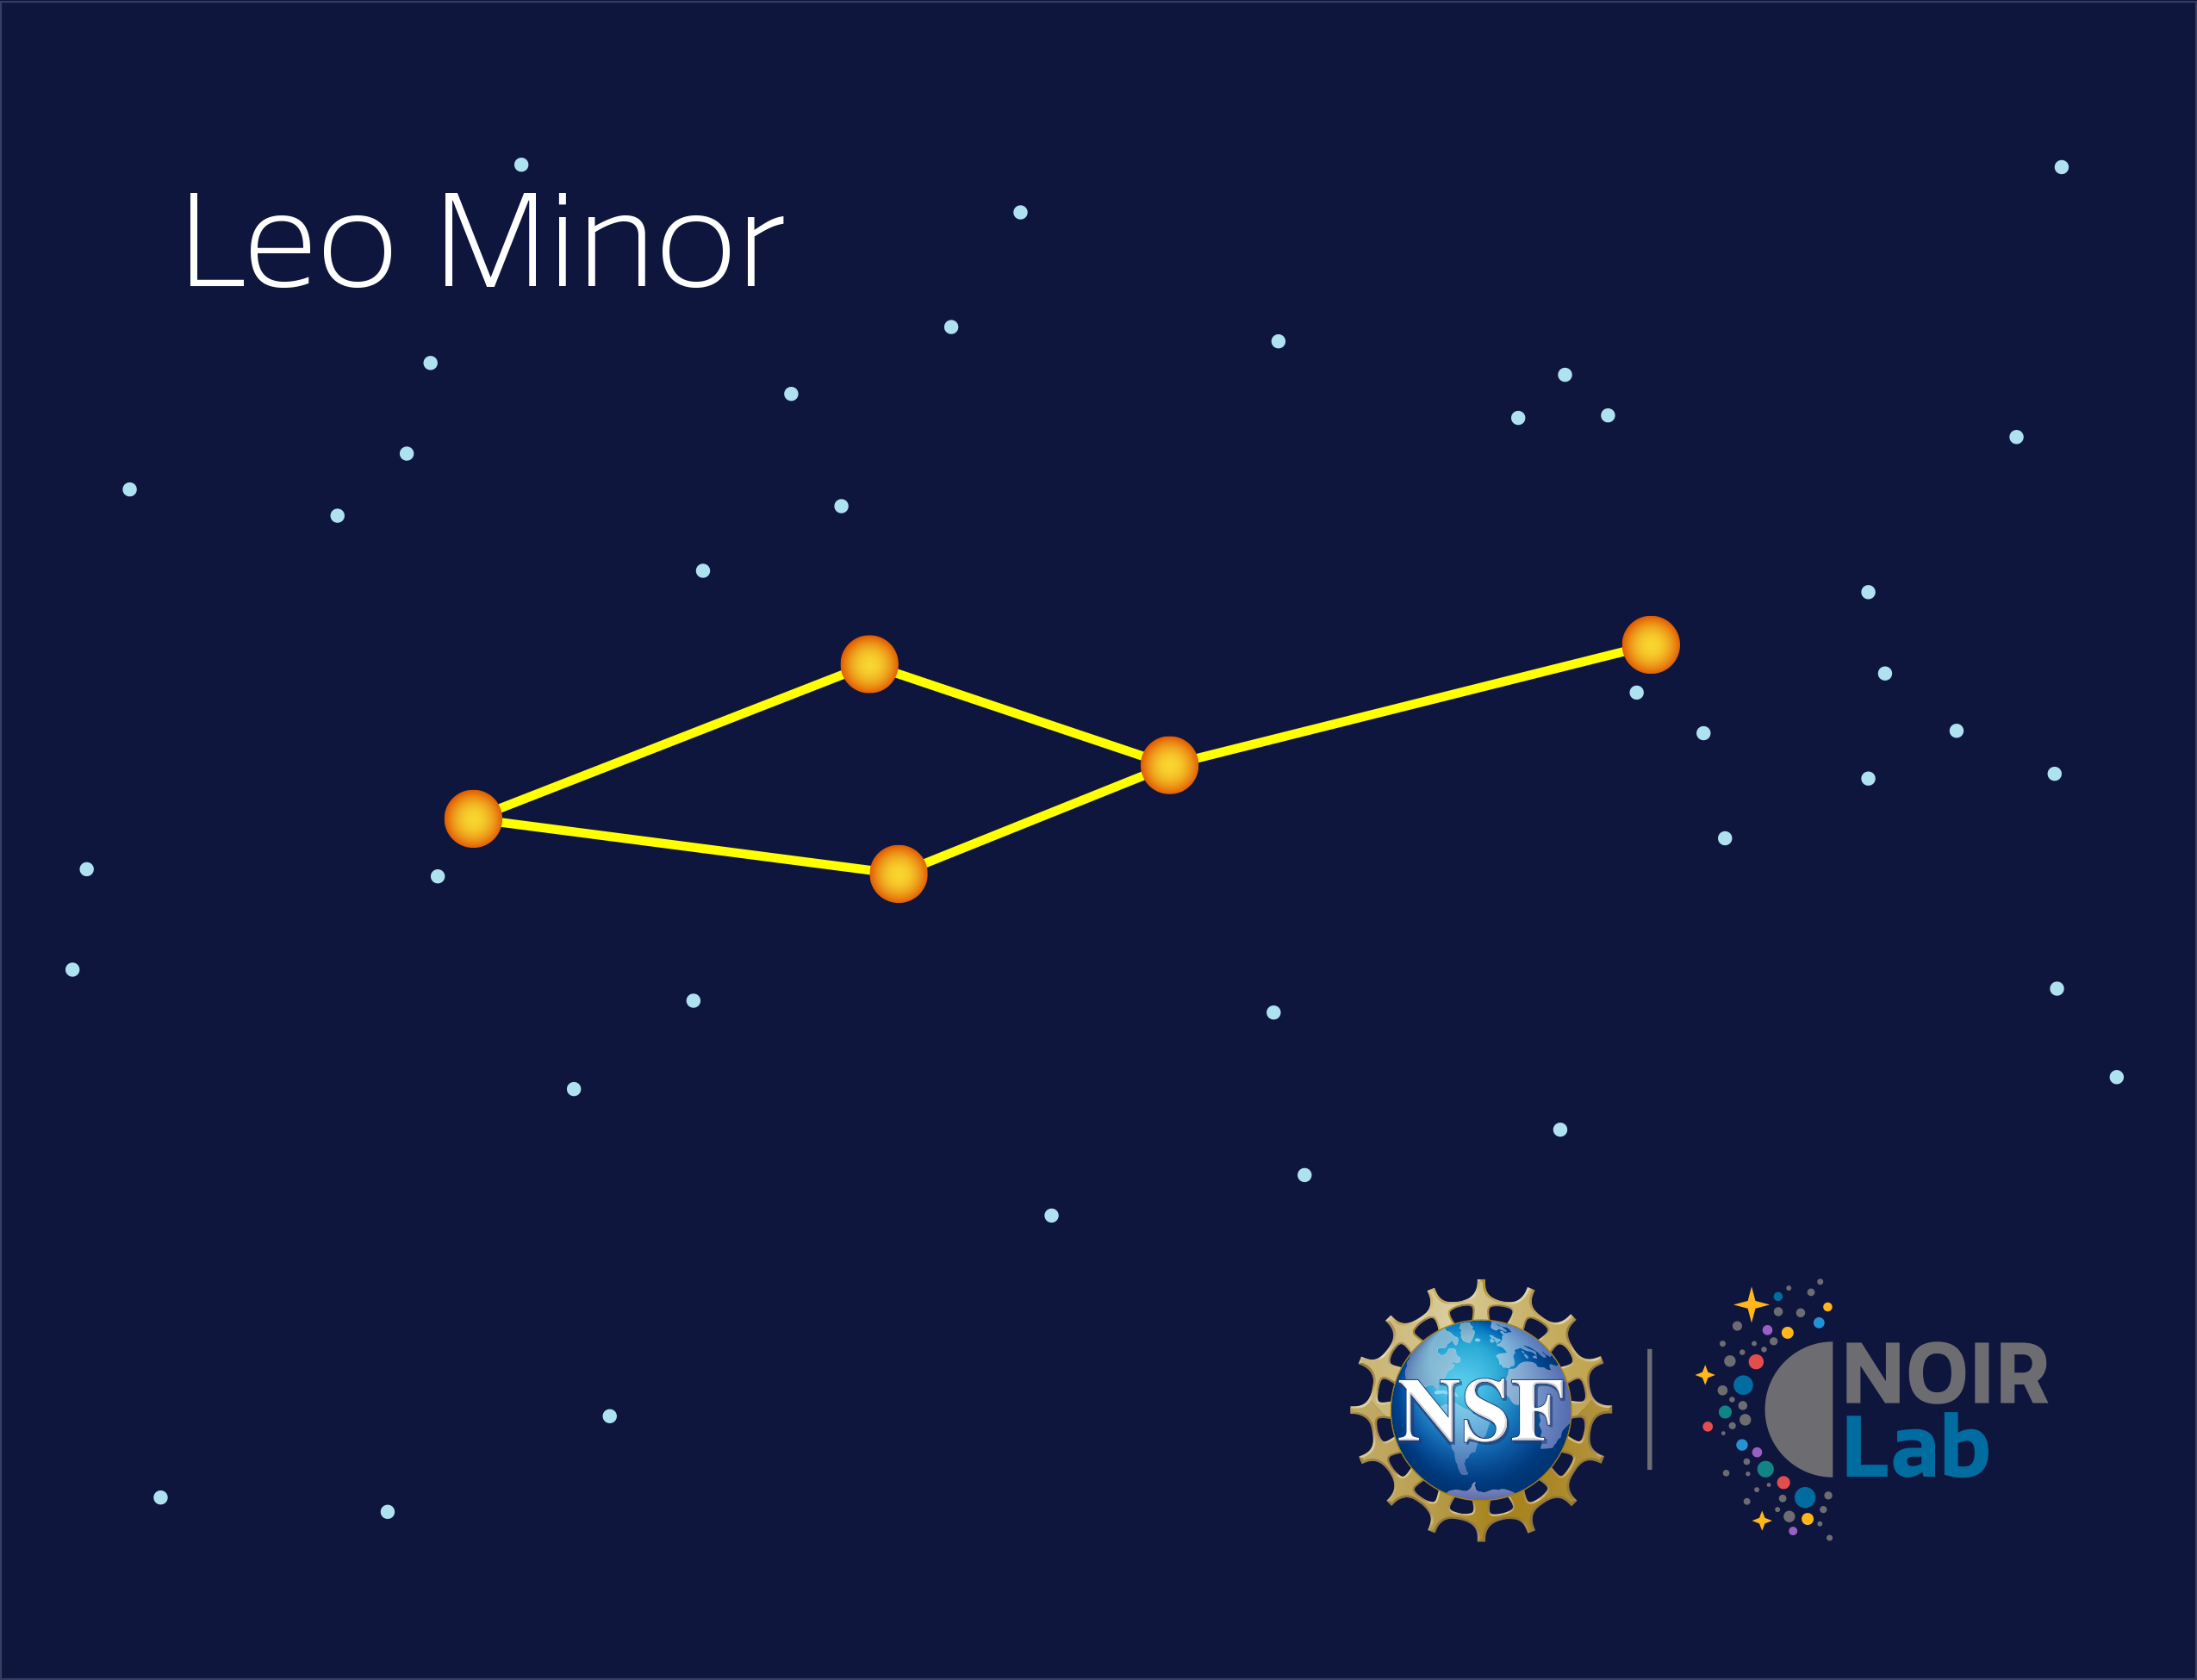

Leo Minor

Credit: NOIRLab